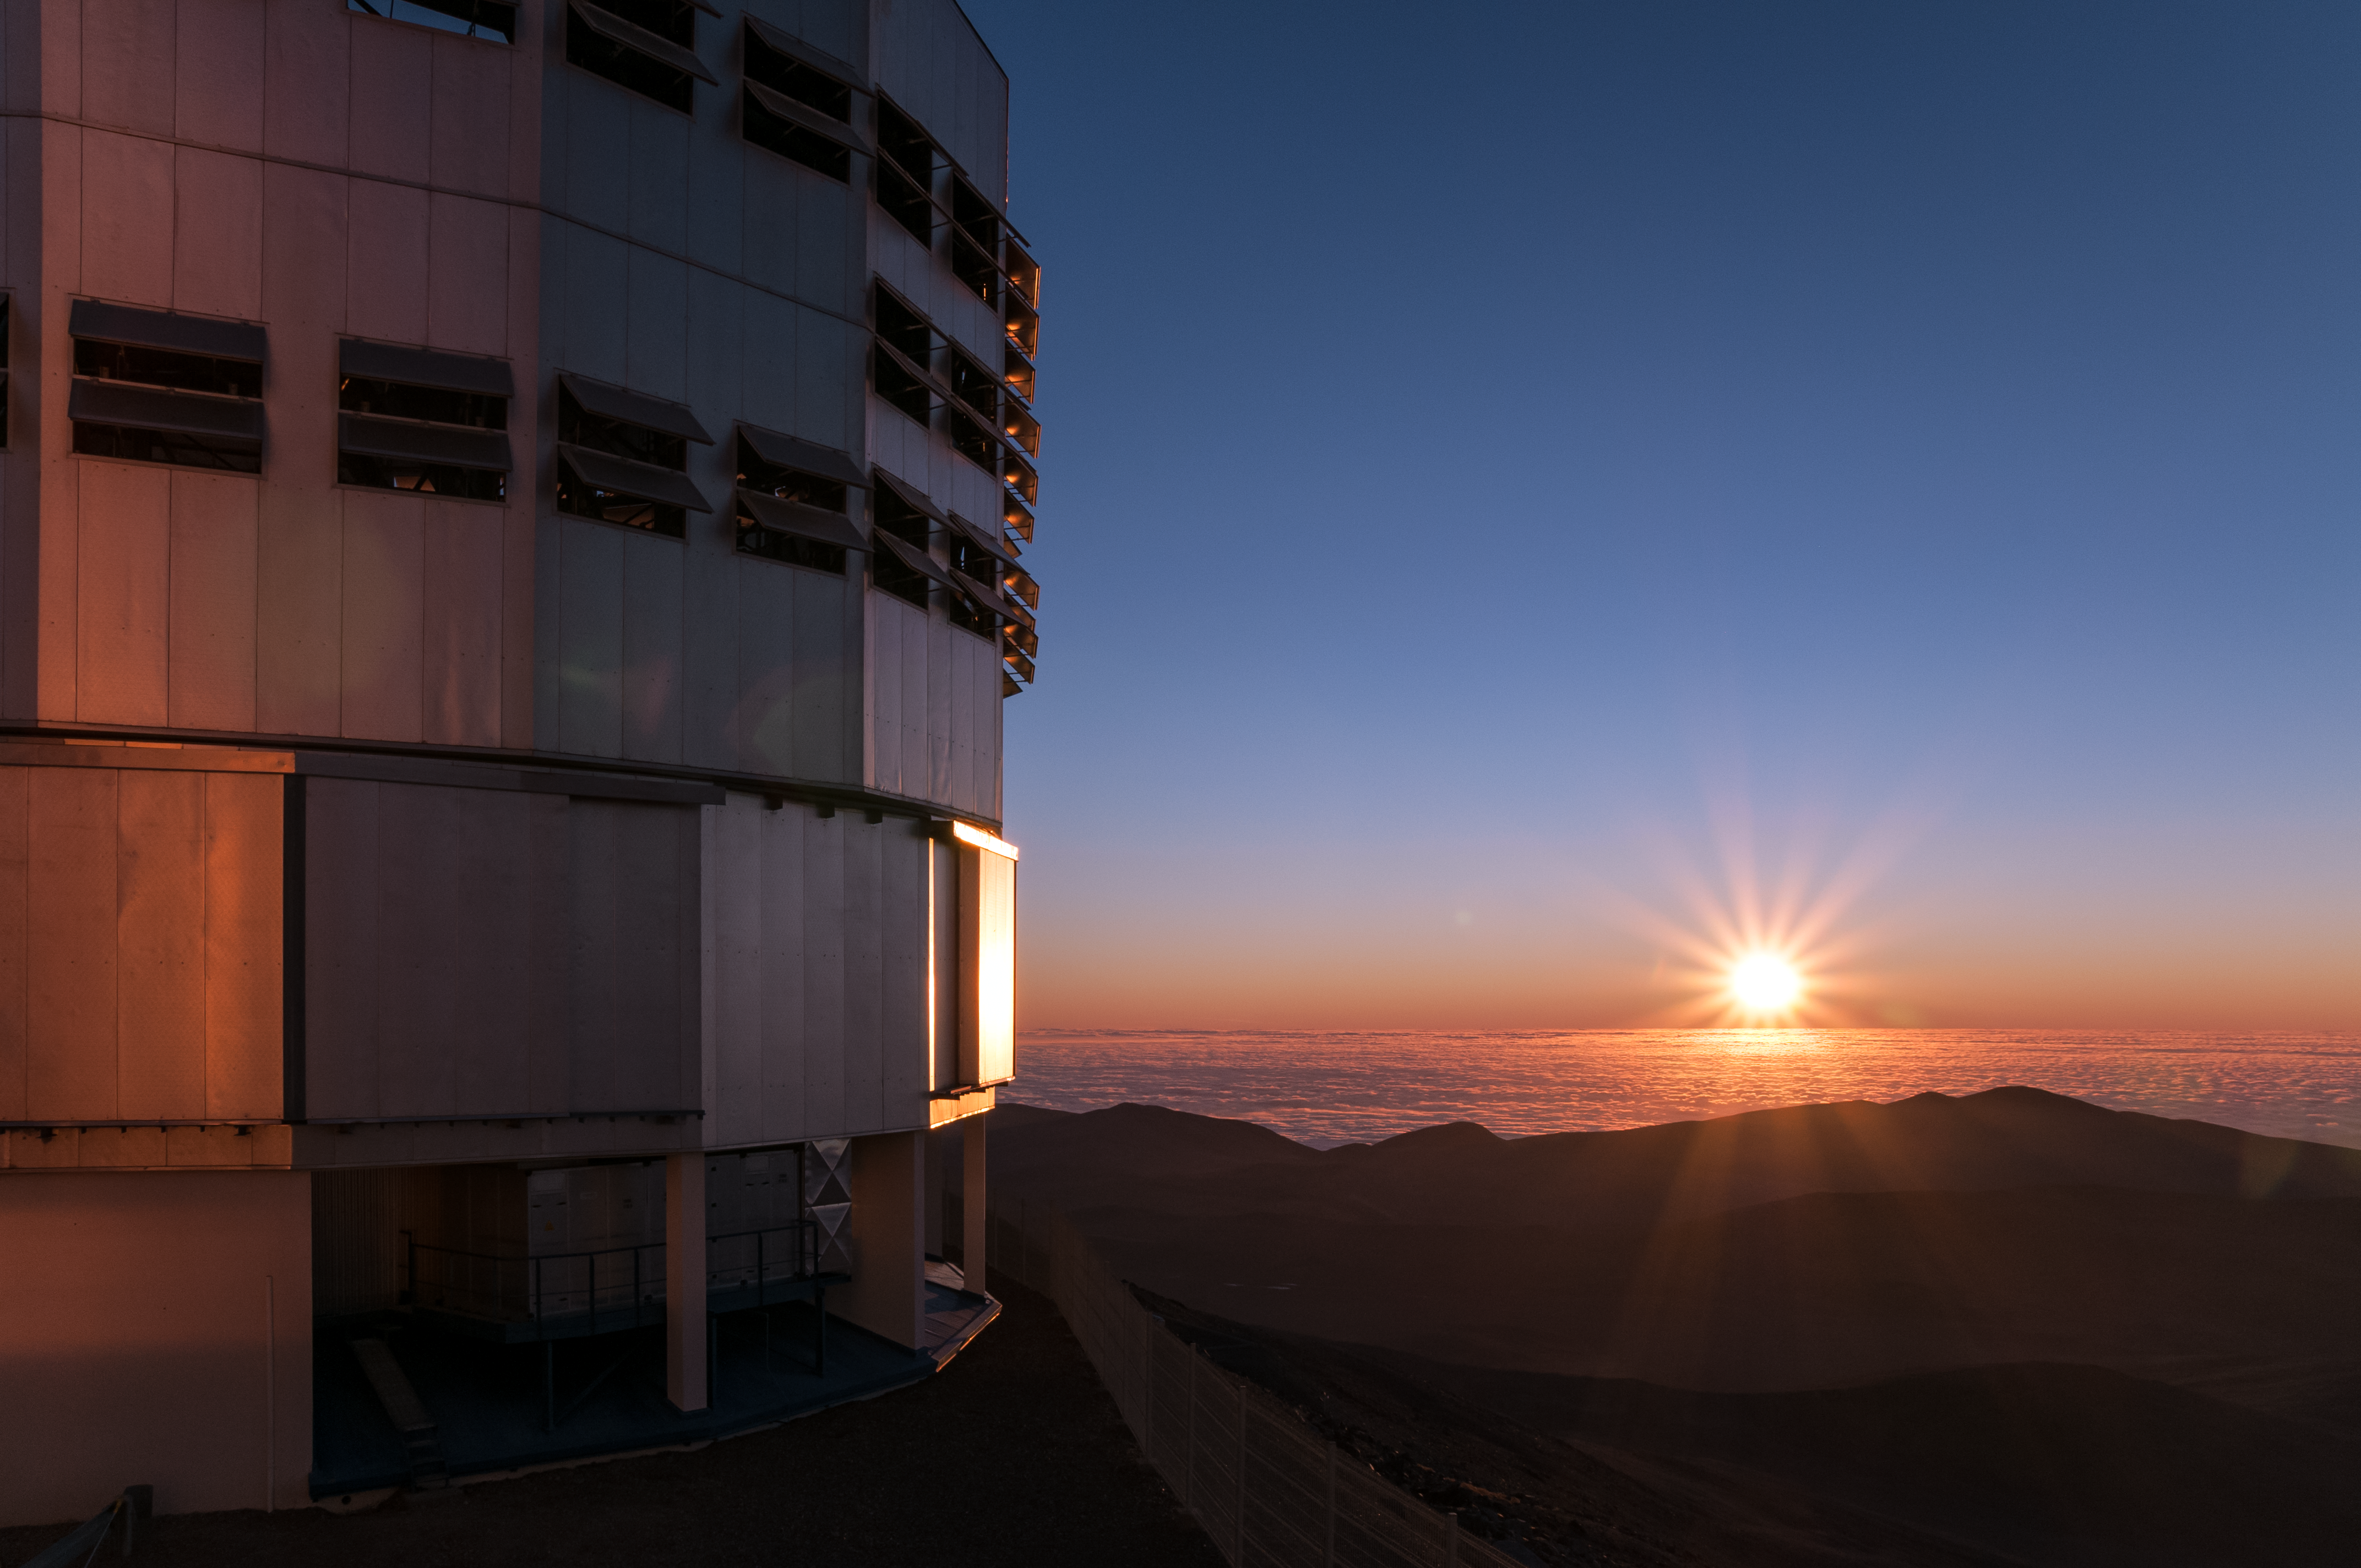

Paranal sunset

A setting Sun over the Pacific ocean casts its final rays towards one of the Very Large Telescope's (VLT) 8.2-metre Unit Telescopes. Located at ESO's Paranal Observatory in northern Chile, the VLT consists of four Unit Telescopes and four 1.8-metre Auxiliary Telescopes.

Credit: A. Caproni/ESO